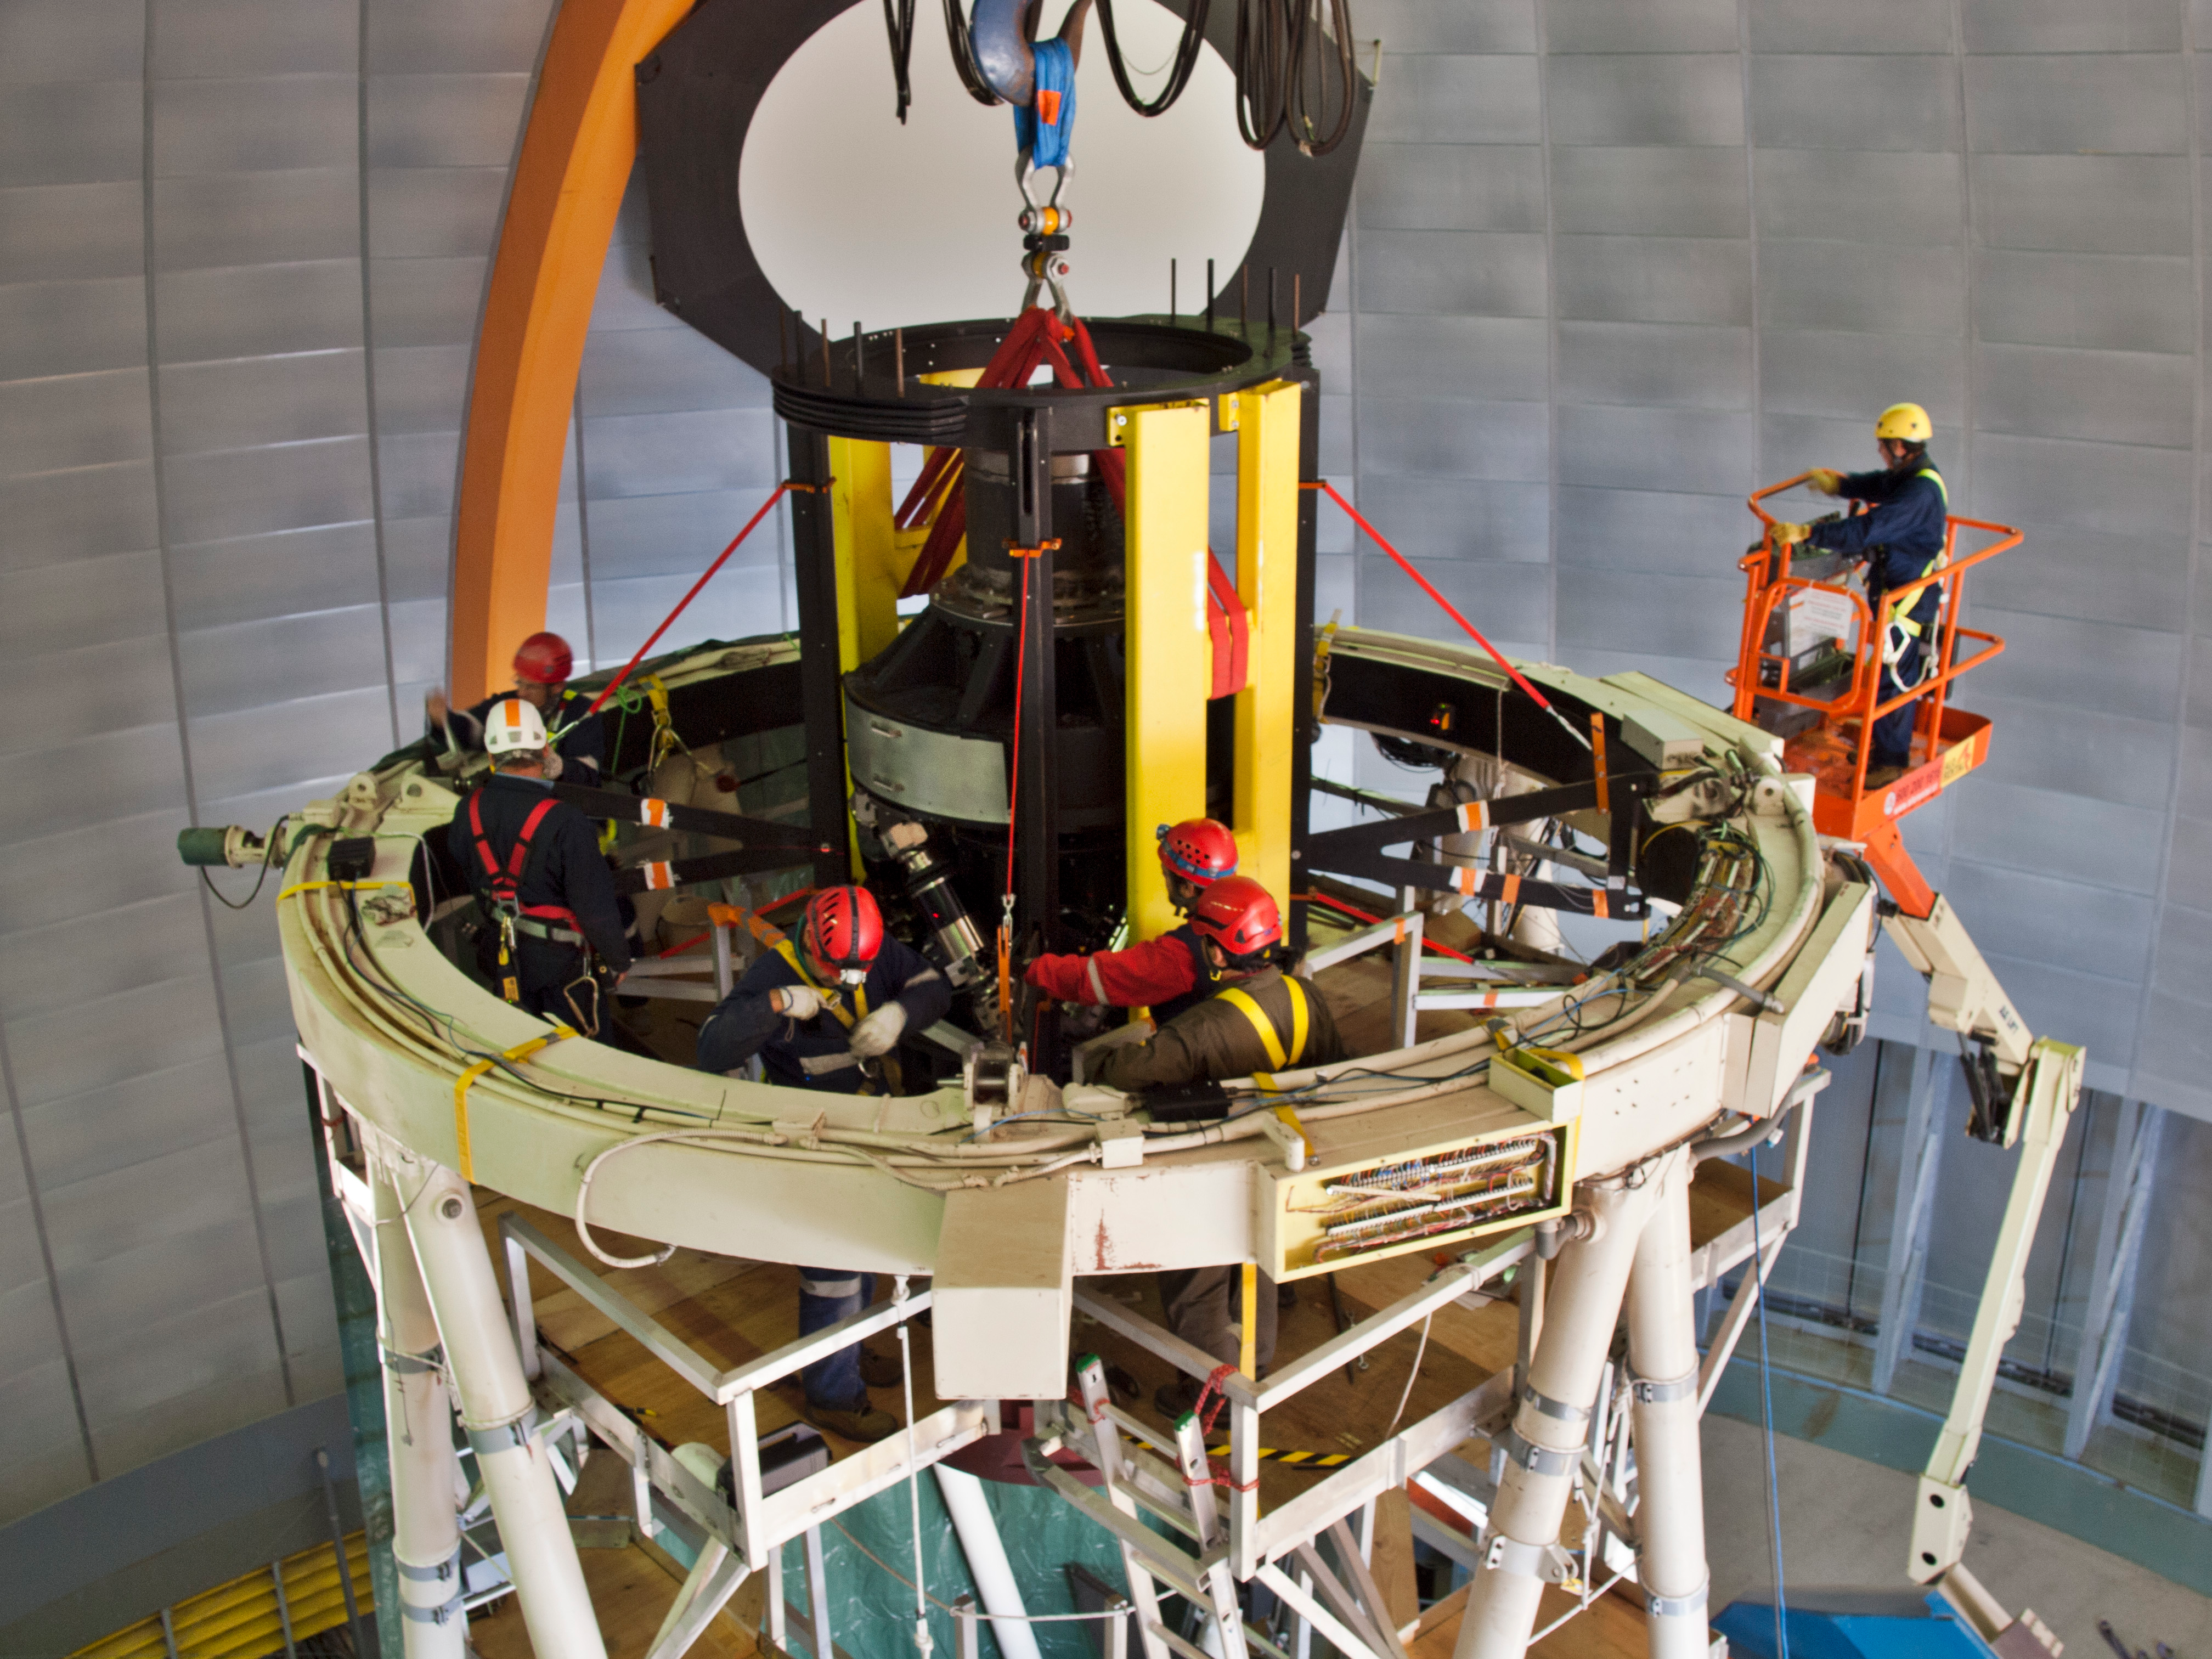

The DECam prime focus cage is mounted in the top ring of the Blanco 4-m telescope

With the Blanco 4-m telescope locked in a vertical position and the old prime focus cage removed, the new DECam prime focus cage is bolted in place at the top of the telescope. The new cage is braced by the yellow “strongbacks” and in the picture can be seen being fixed in place using the "spider" legs (two can be identified by the orange and white stripes), and surrounded by the installation team standing on custom work platforms. The installed cage contains some of the largest lenses in the world.

Credit: T. Abbott & CTIO/NOIRLab/NSF/AURA/